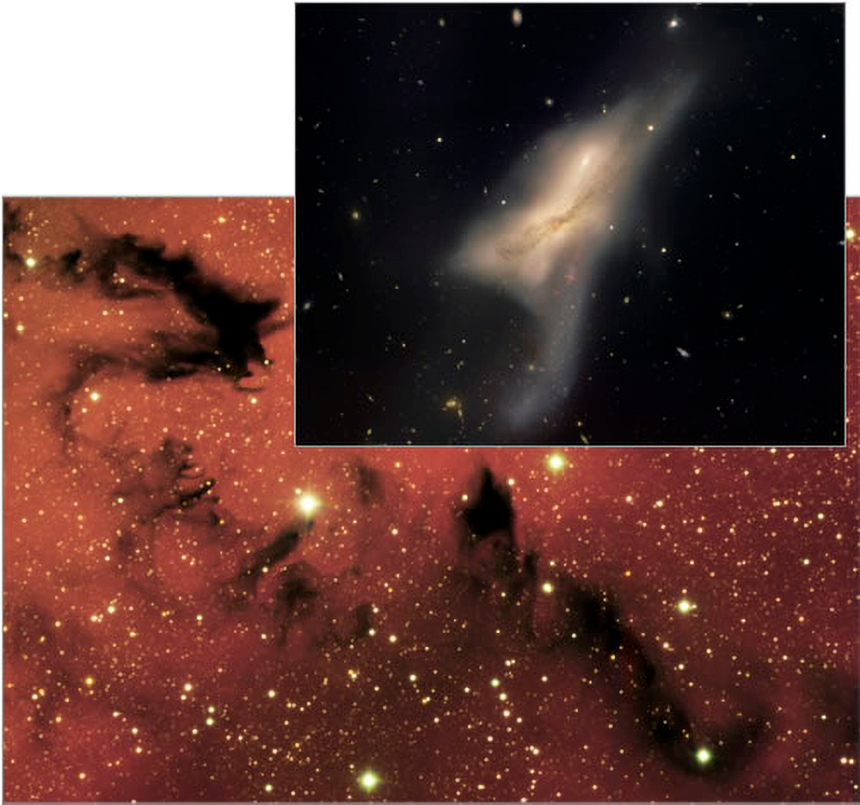

A Chinese Dragon and a Knotted Galactic Embrace

Gemini South image of dragon-like dark nebula NGC 6559 and Gemini North image of interacting galaxies NGC 520 (upper-right).

Credit: Gemini Observatory